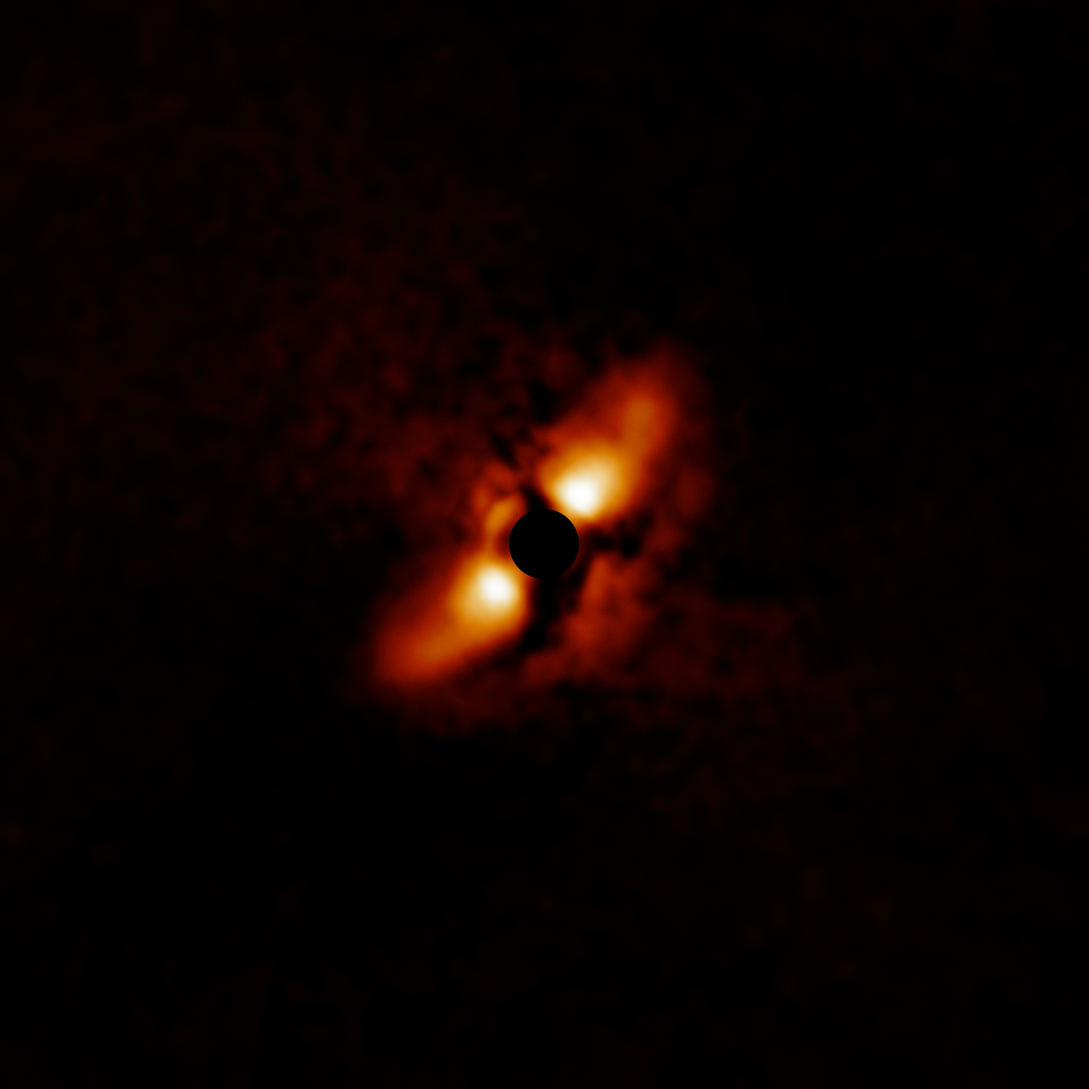

Dusty disk around HD 145718

The dusty disk around HD 145718 is part of a survey of 44 young massive stars to investigate planet formation shows dusty, swirling disks — likely to become new solar systems. The image was taken with the Gemini Planet Imager (GPI) instrument on the Gemini South telescope of the International Gemini Observatory, a Program of NSF NOIRLab.

Credit: International Gemini Observatory/NOIRLab/NSF/AURA/E. Rich (Michigan University)